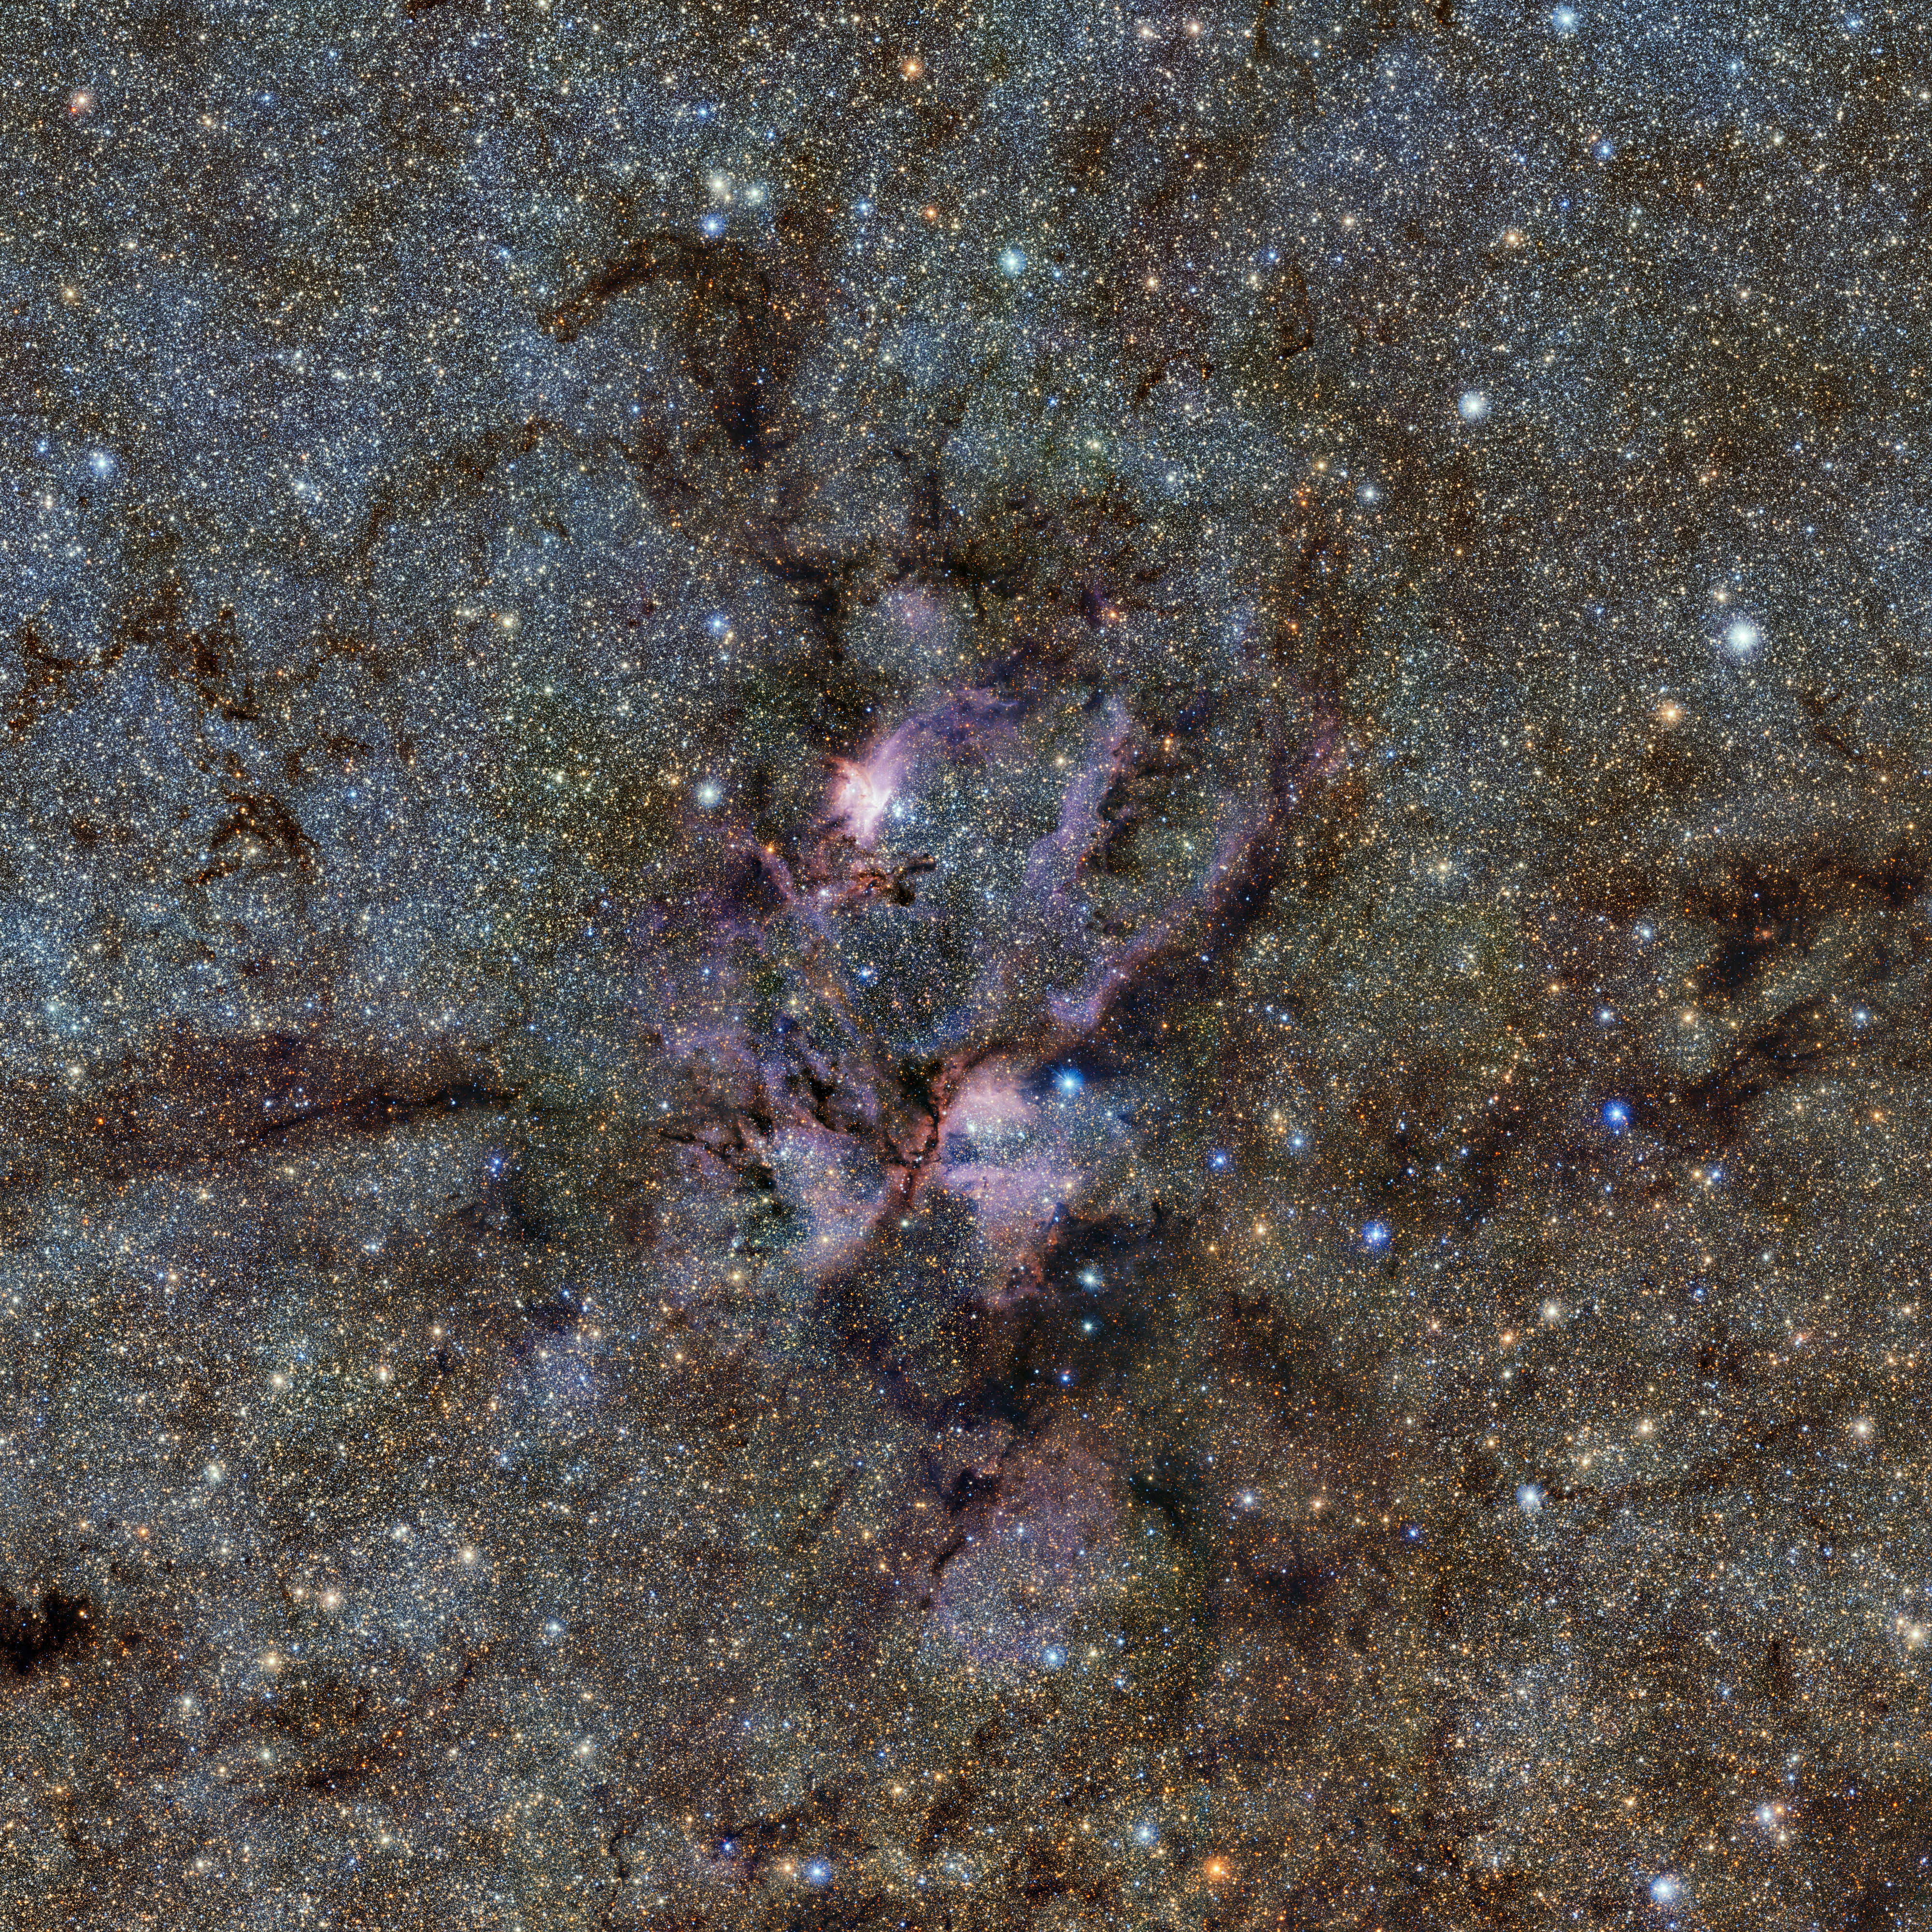

The Lobster Nebula seen with ESO’s VISTA telescope

This image from ESO’s VISTA telescope captures a celestial landscape of vast, glowing clouds of gas and tendrils of dust surrounding hot young stars. This infrared view reveals the stellar nursery known as NGC 6357 in a new light. It was taken as part of the VISTA Variables in the Vía Láctea (VVV) survey, which is currently scanning the Milky Way in a bid to map our galaxy’s structure and explain how it formed.

Credit: ESO/VVV Survey/D. Minniti. Acknowledgement: Ignacio Toledo